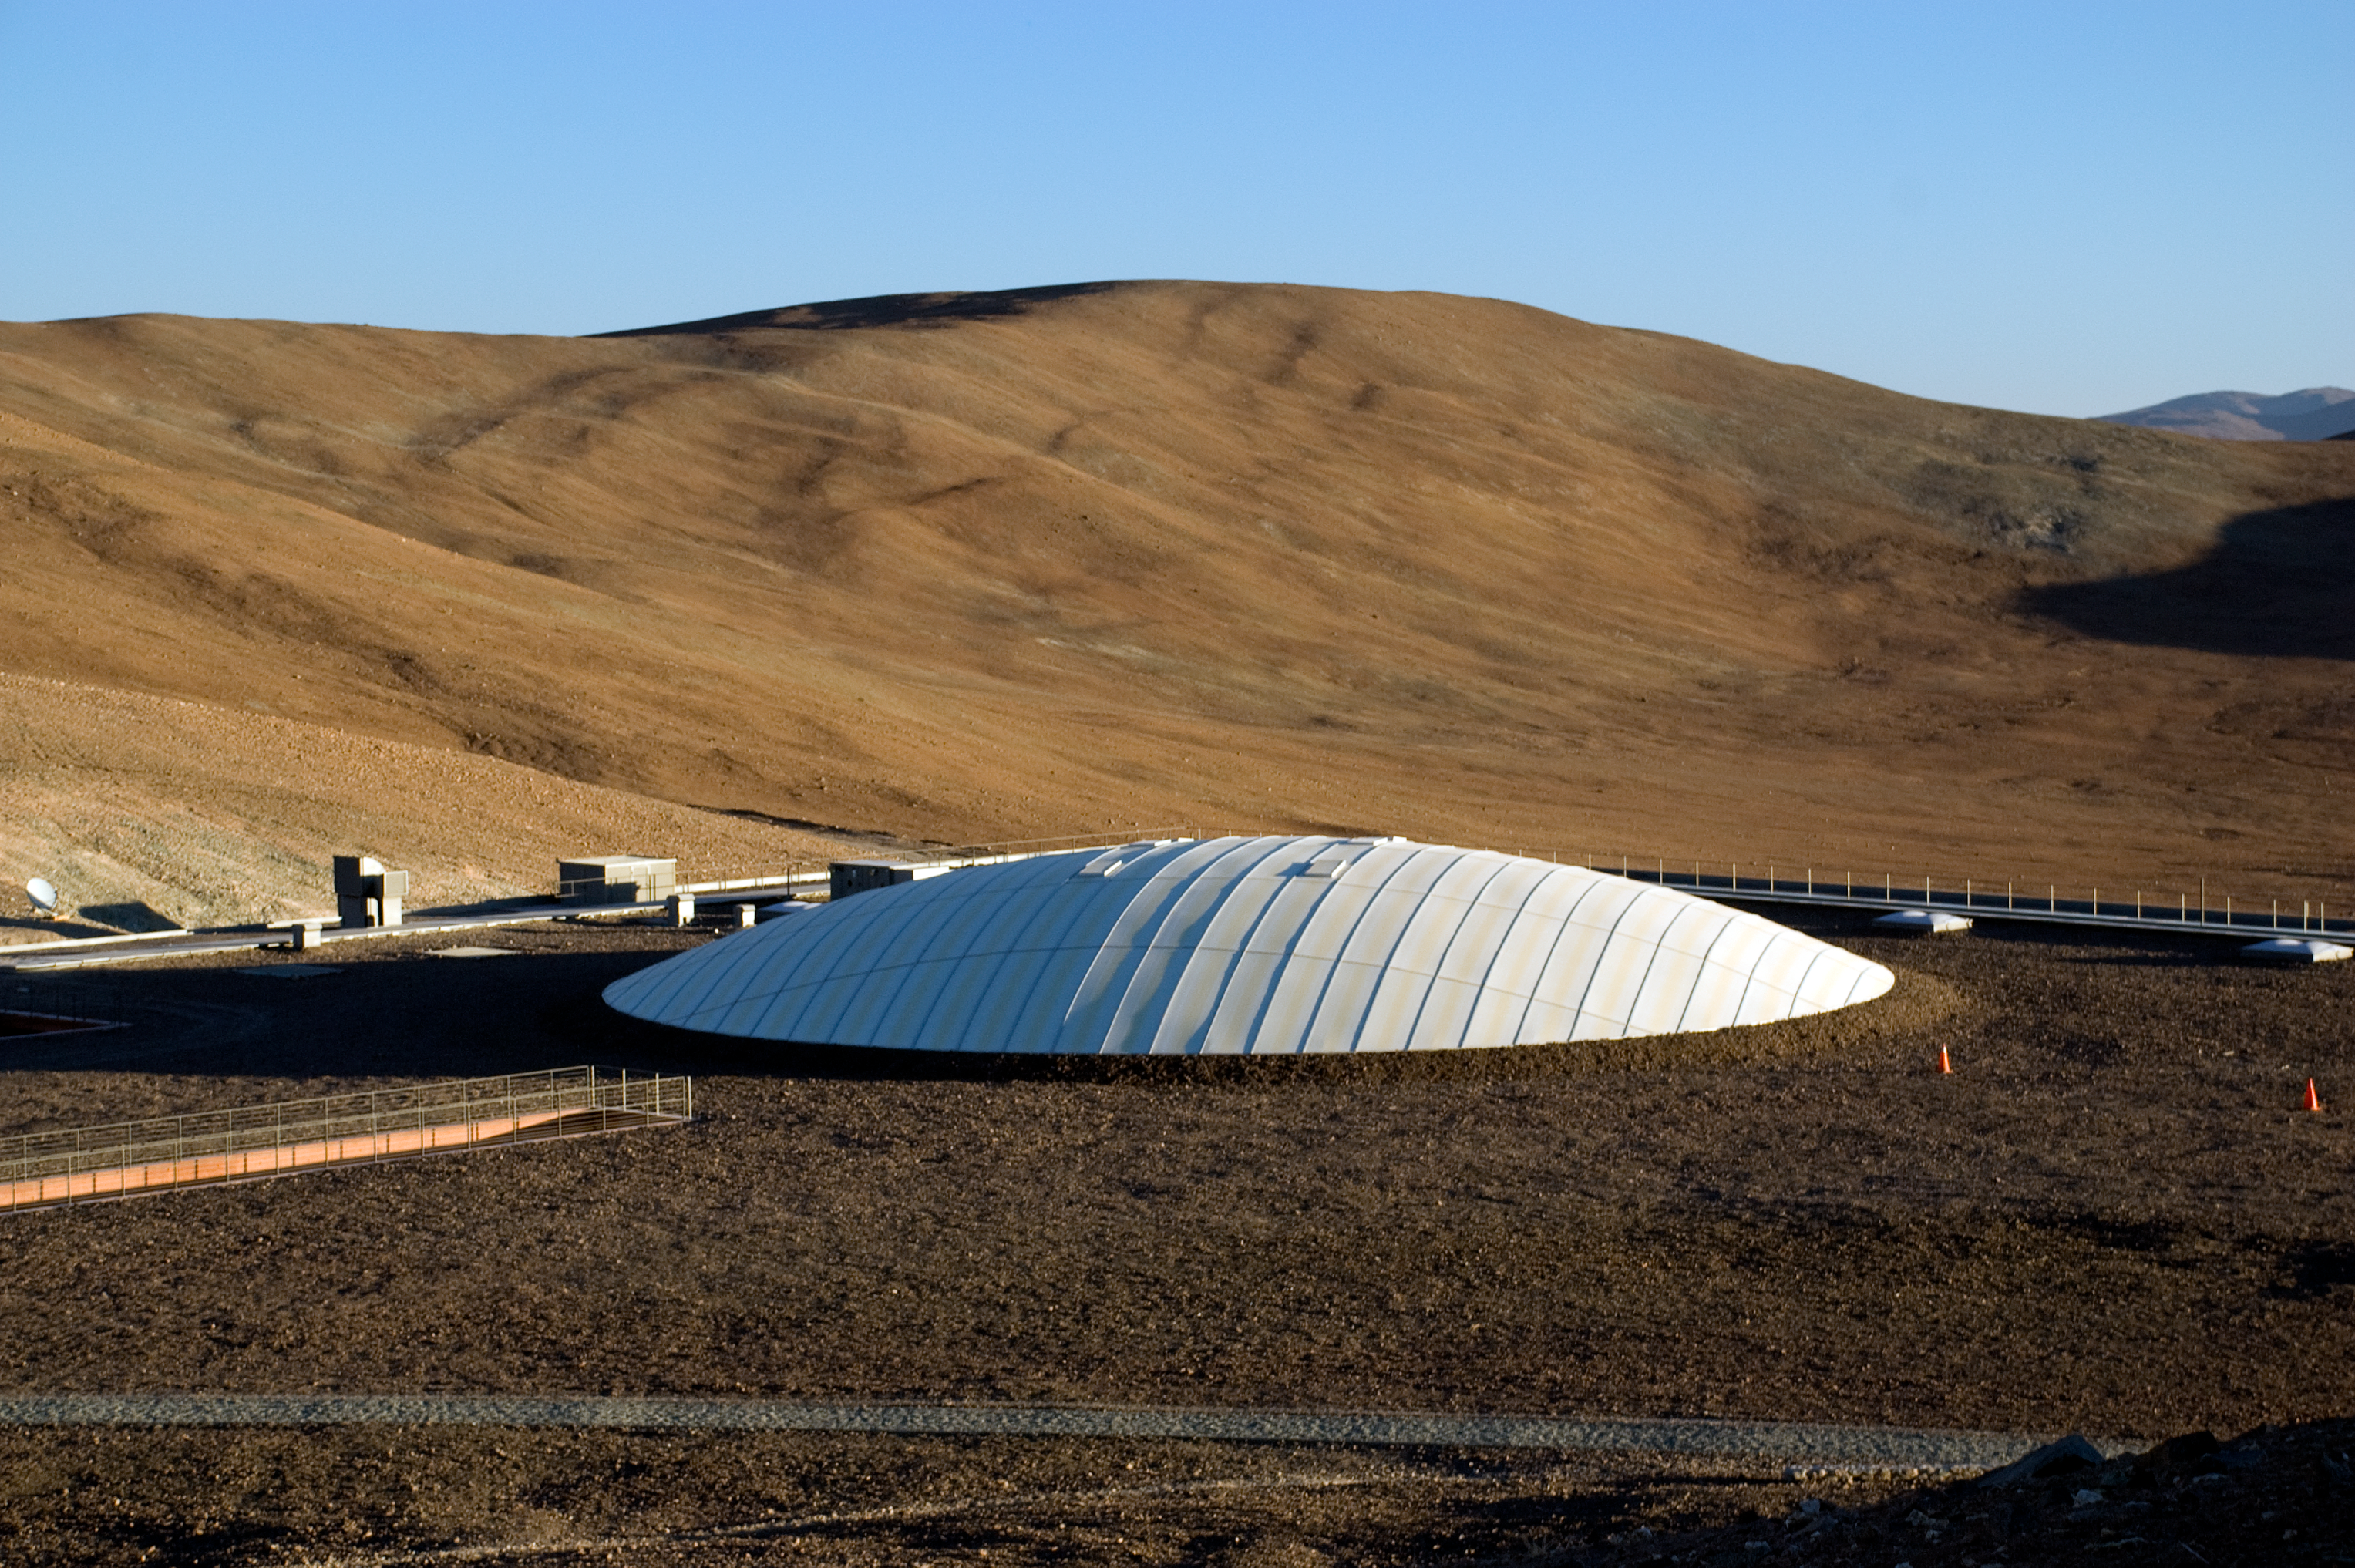

The Paranal Residencia

Top view of the Paranal Residencia at the ESO VLT Observatory. Natural daylight is brought into the building through a 35-m wide glass-covered dome, a rectangular courtyard roof and various skylight hatches. Taking advantage of an existing depression in the ground, the architects created a unique subterranean construction with a single facade opening towards the Pacific Ocean, far below at a distance of about 12 km. It has the same colour as the desert and blends perfectly into the surroundings. The Paranal Residencia is the stage for scenes in the James Bond movie, "Quantum of Solace".

Credit: ESO